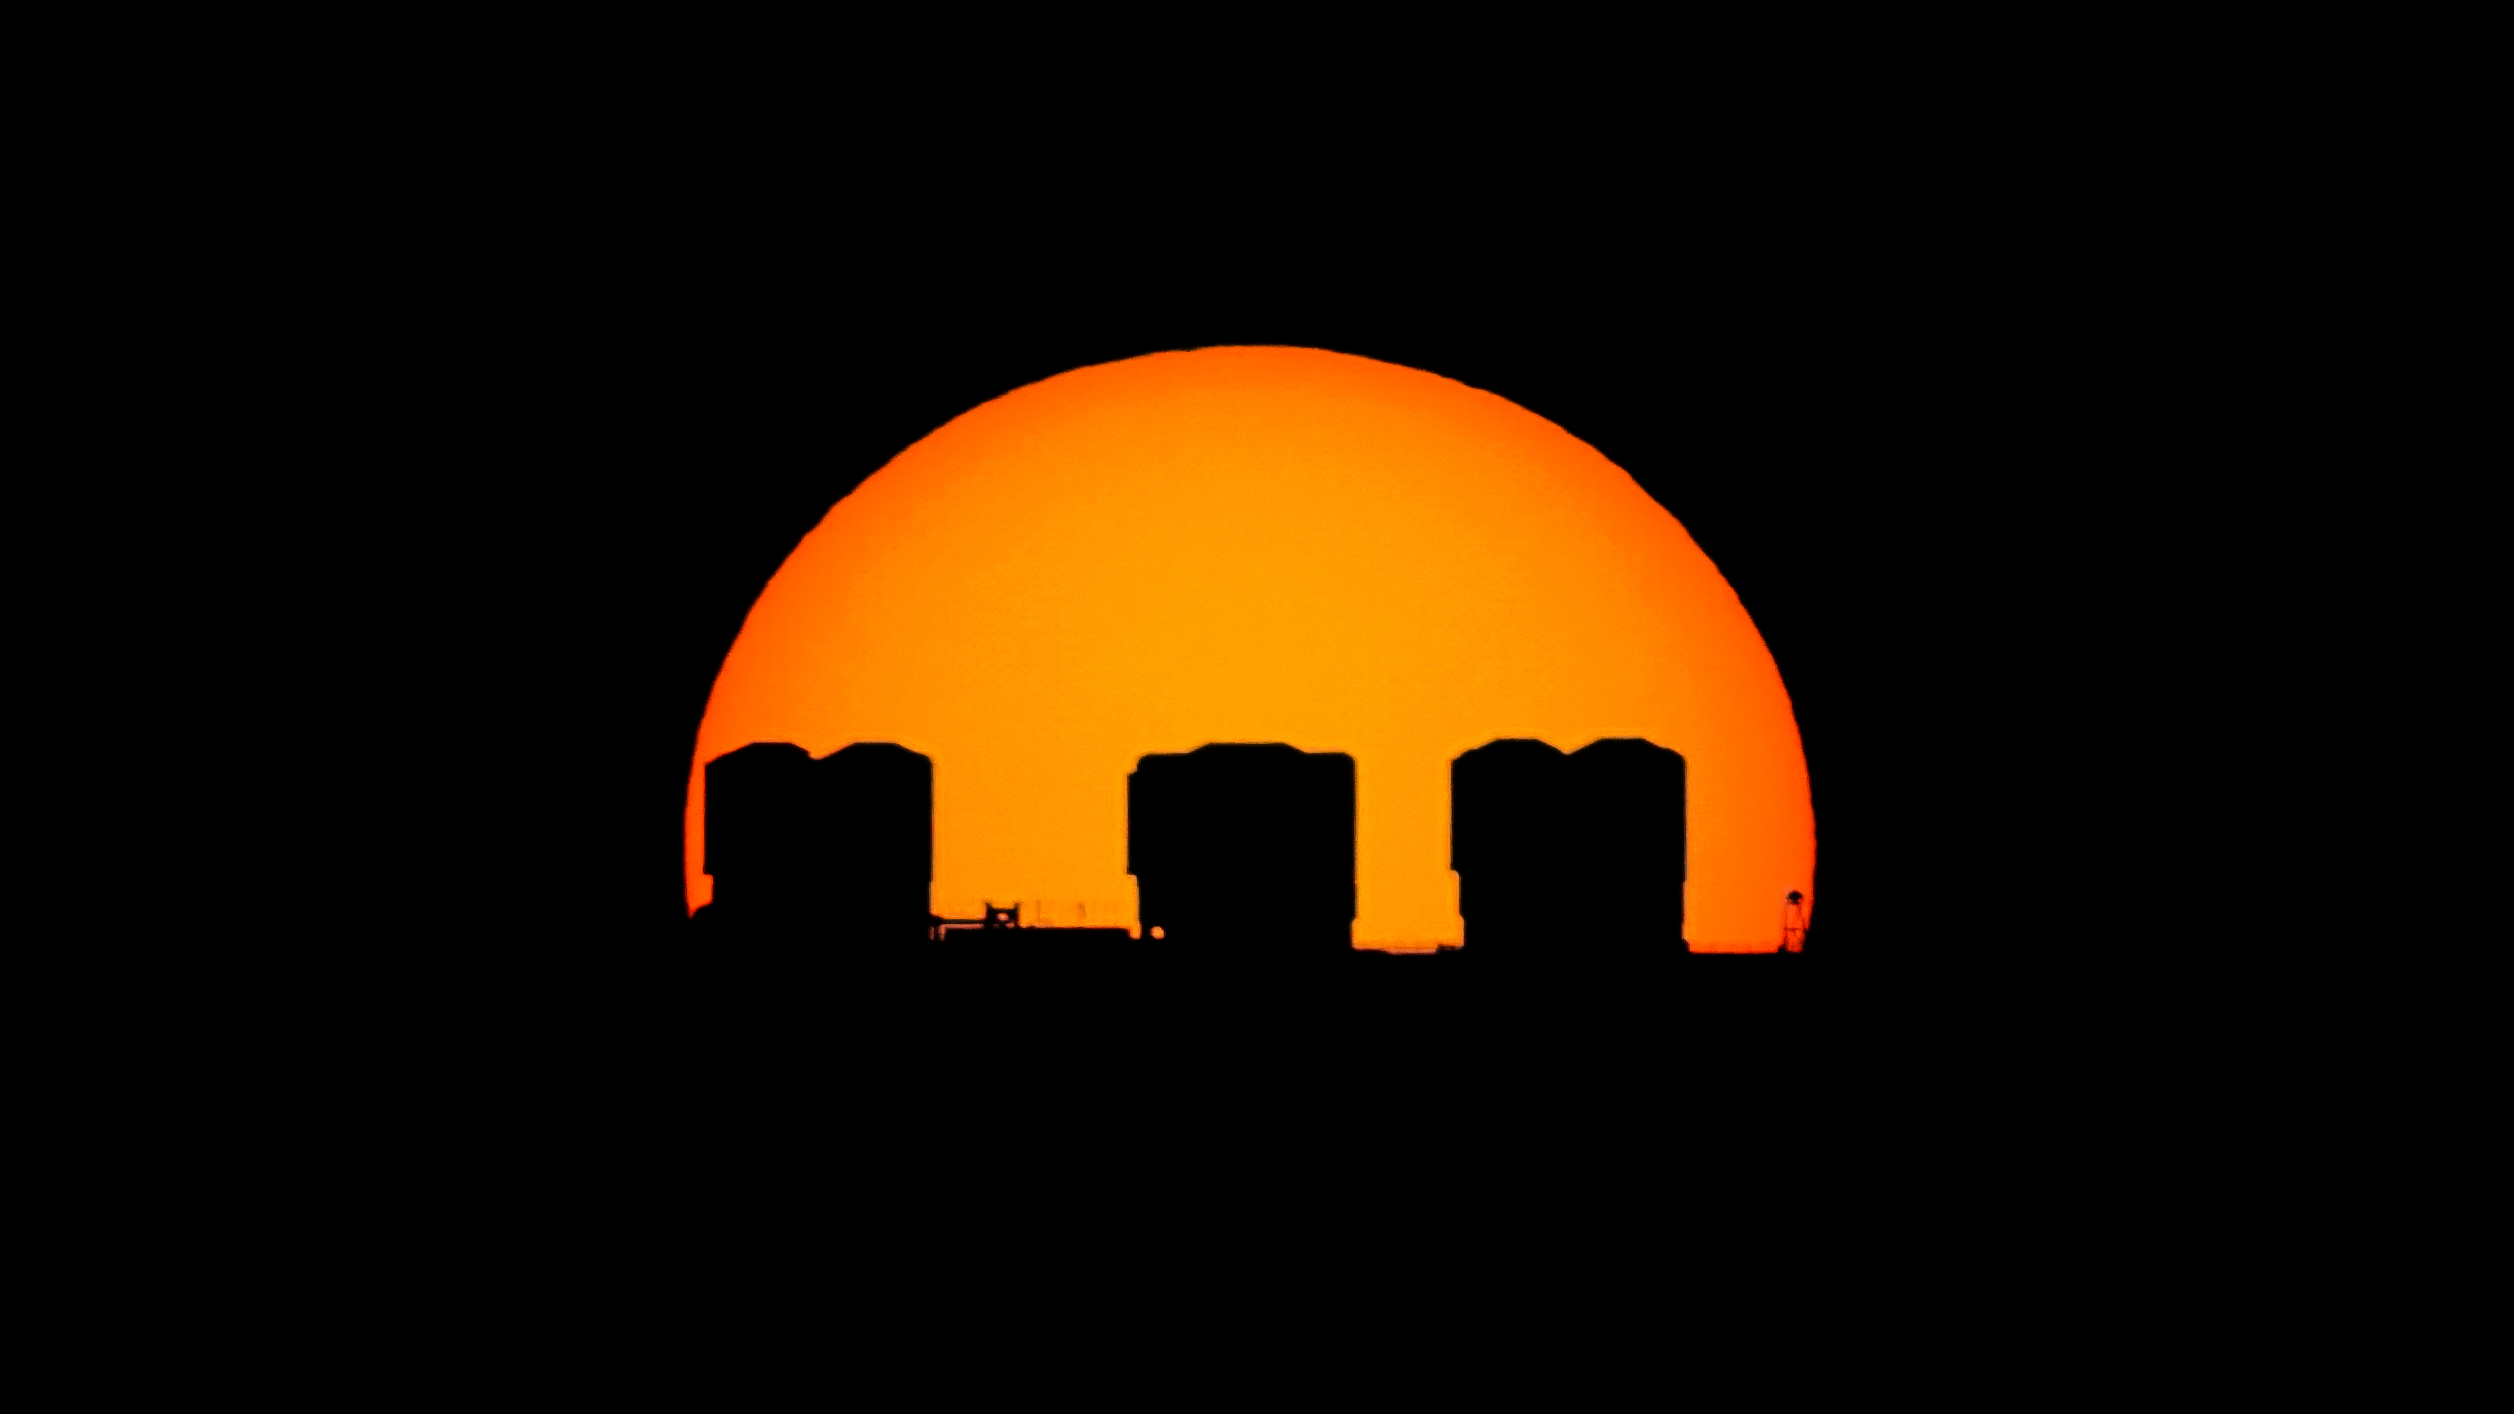

Silhouette of Paranal Observatory

Paranal Observatory in northern Chile silhouetted in front of the low Sun.

Credit: ESO/P. Carrillo